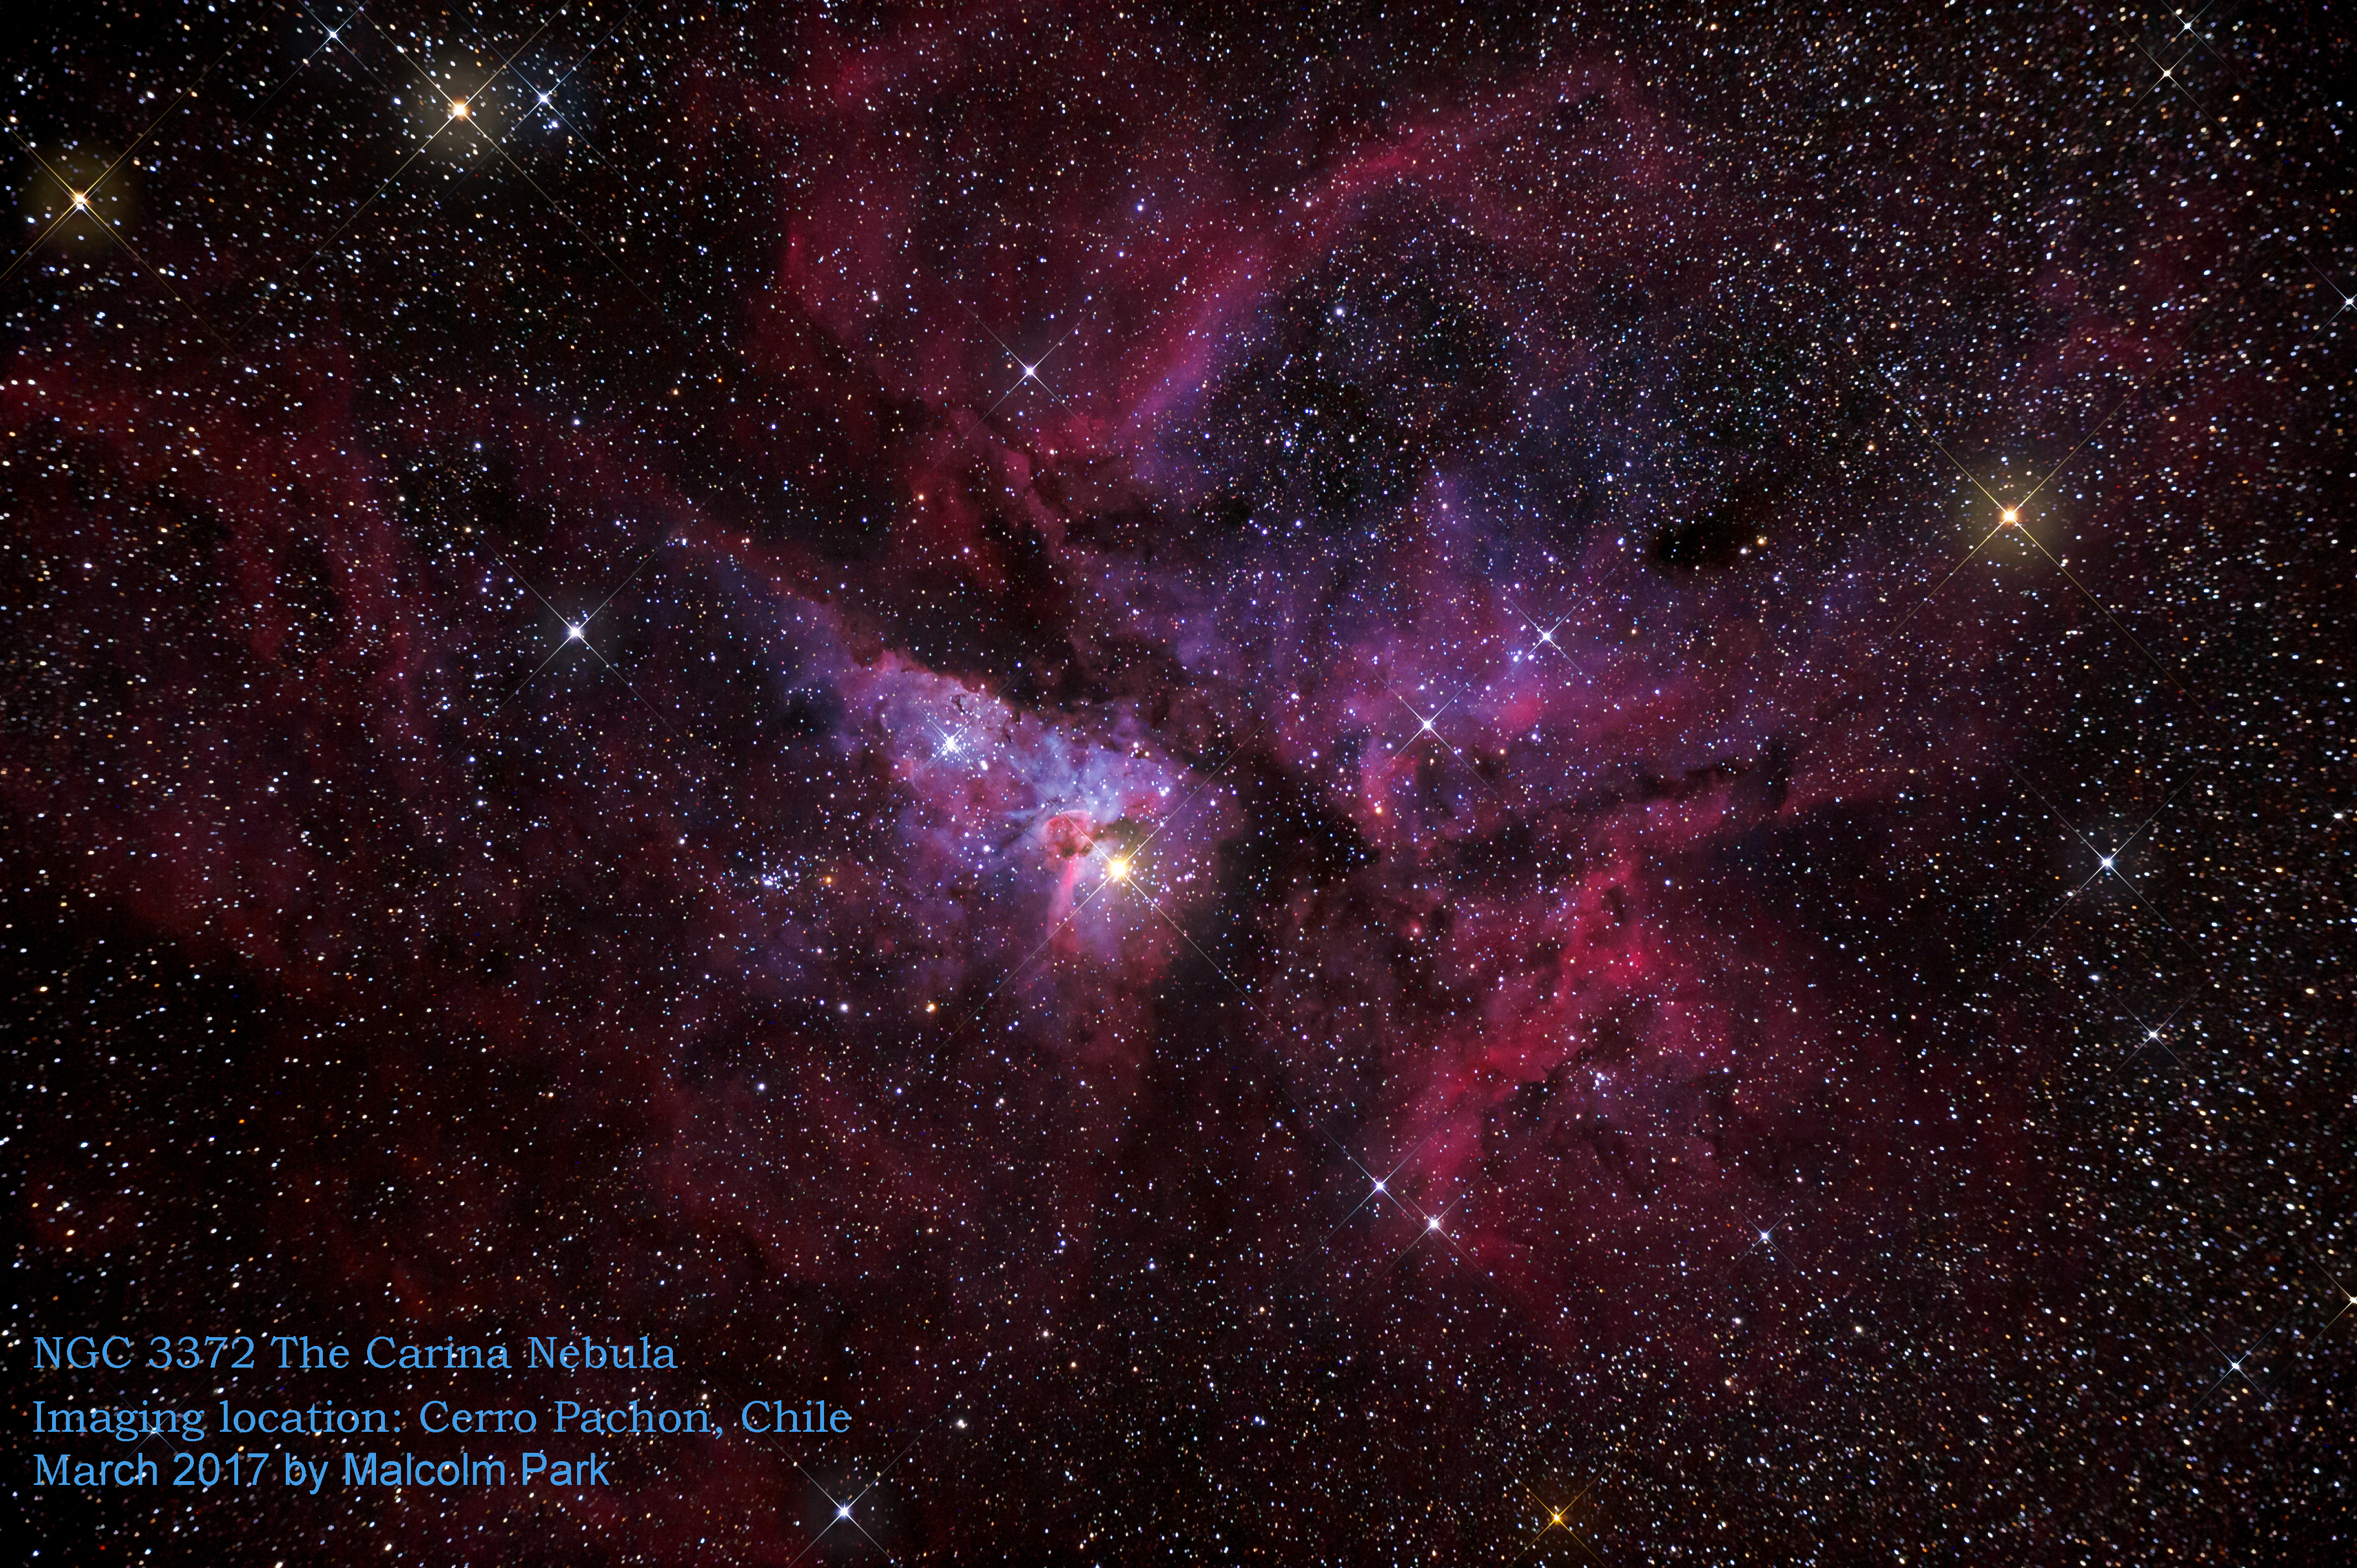

Summit Multimedia Visit 2017

In March 2017 a multimedia team visited Cerro Pachón to document LSST Facility construction. More details are at https://www.lsst.org/news/cerro-pach%C3%B3n-goes-hollywood.

Credit: M. Park/Inigo Films/Rubin Observatory/ NSF/ AURA